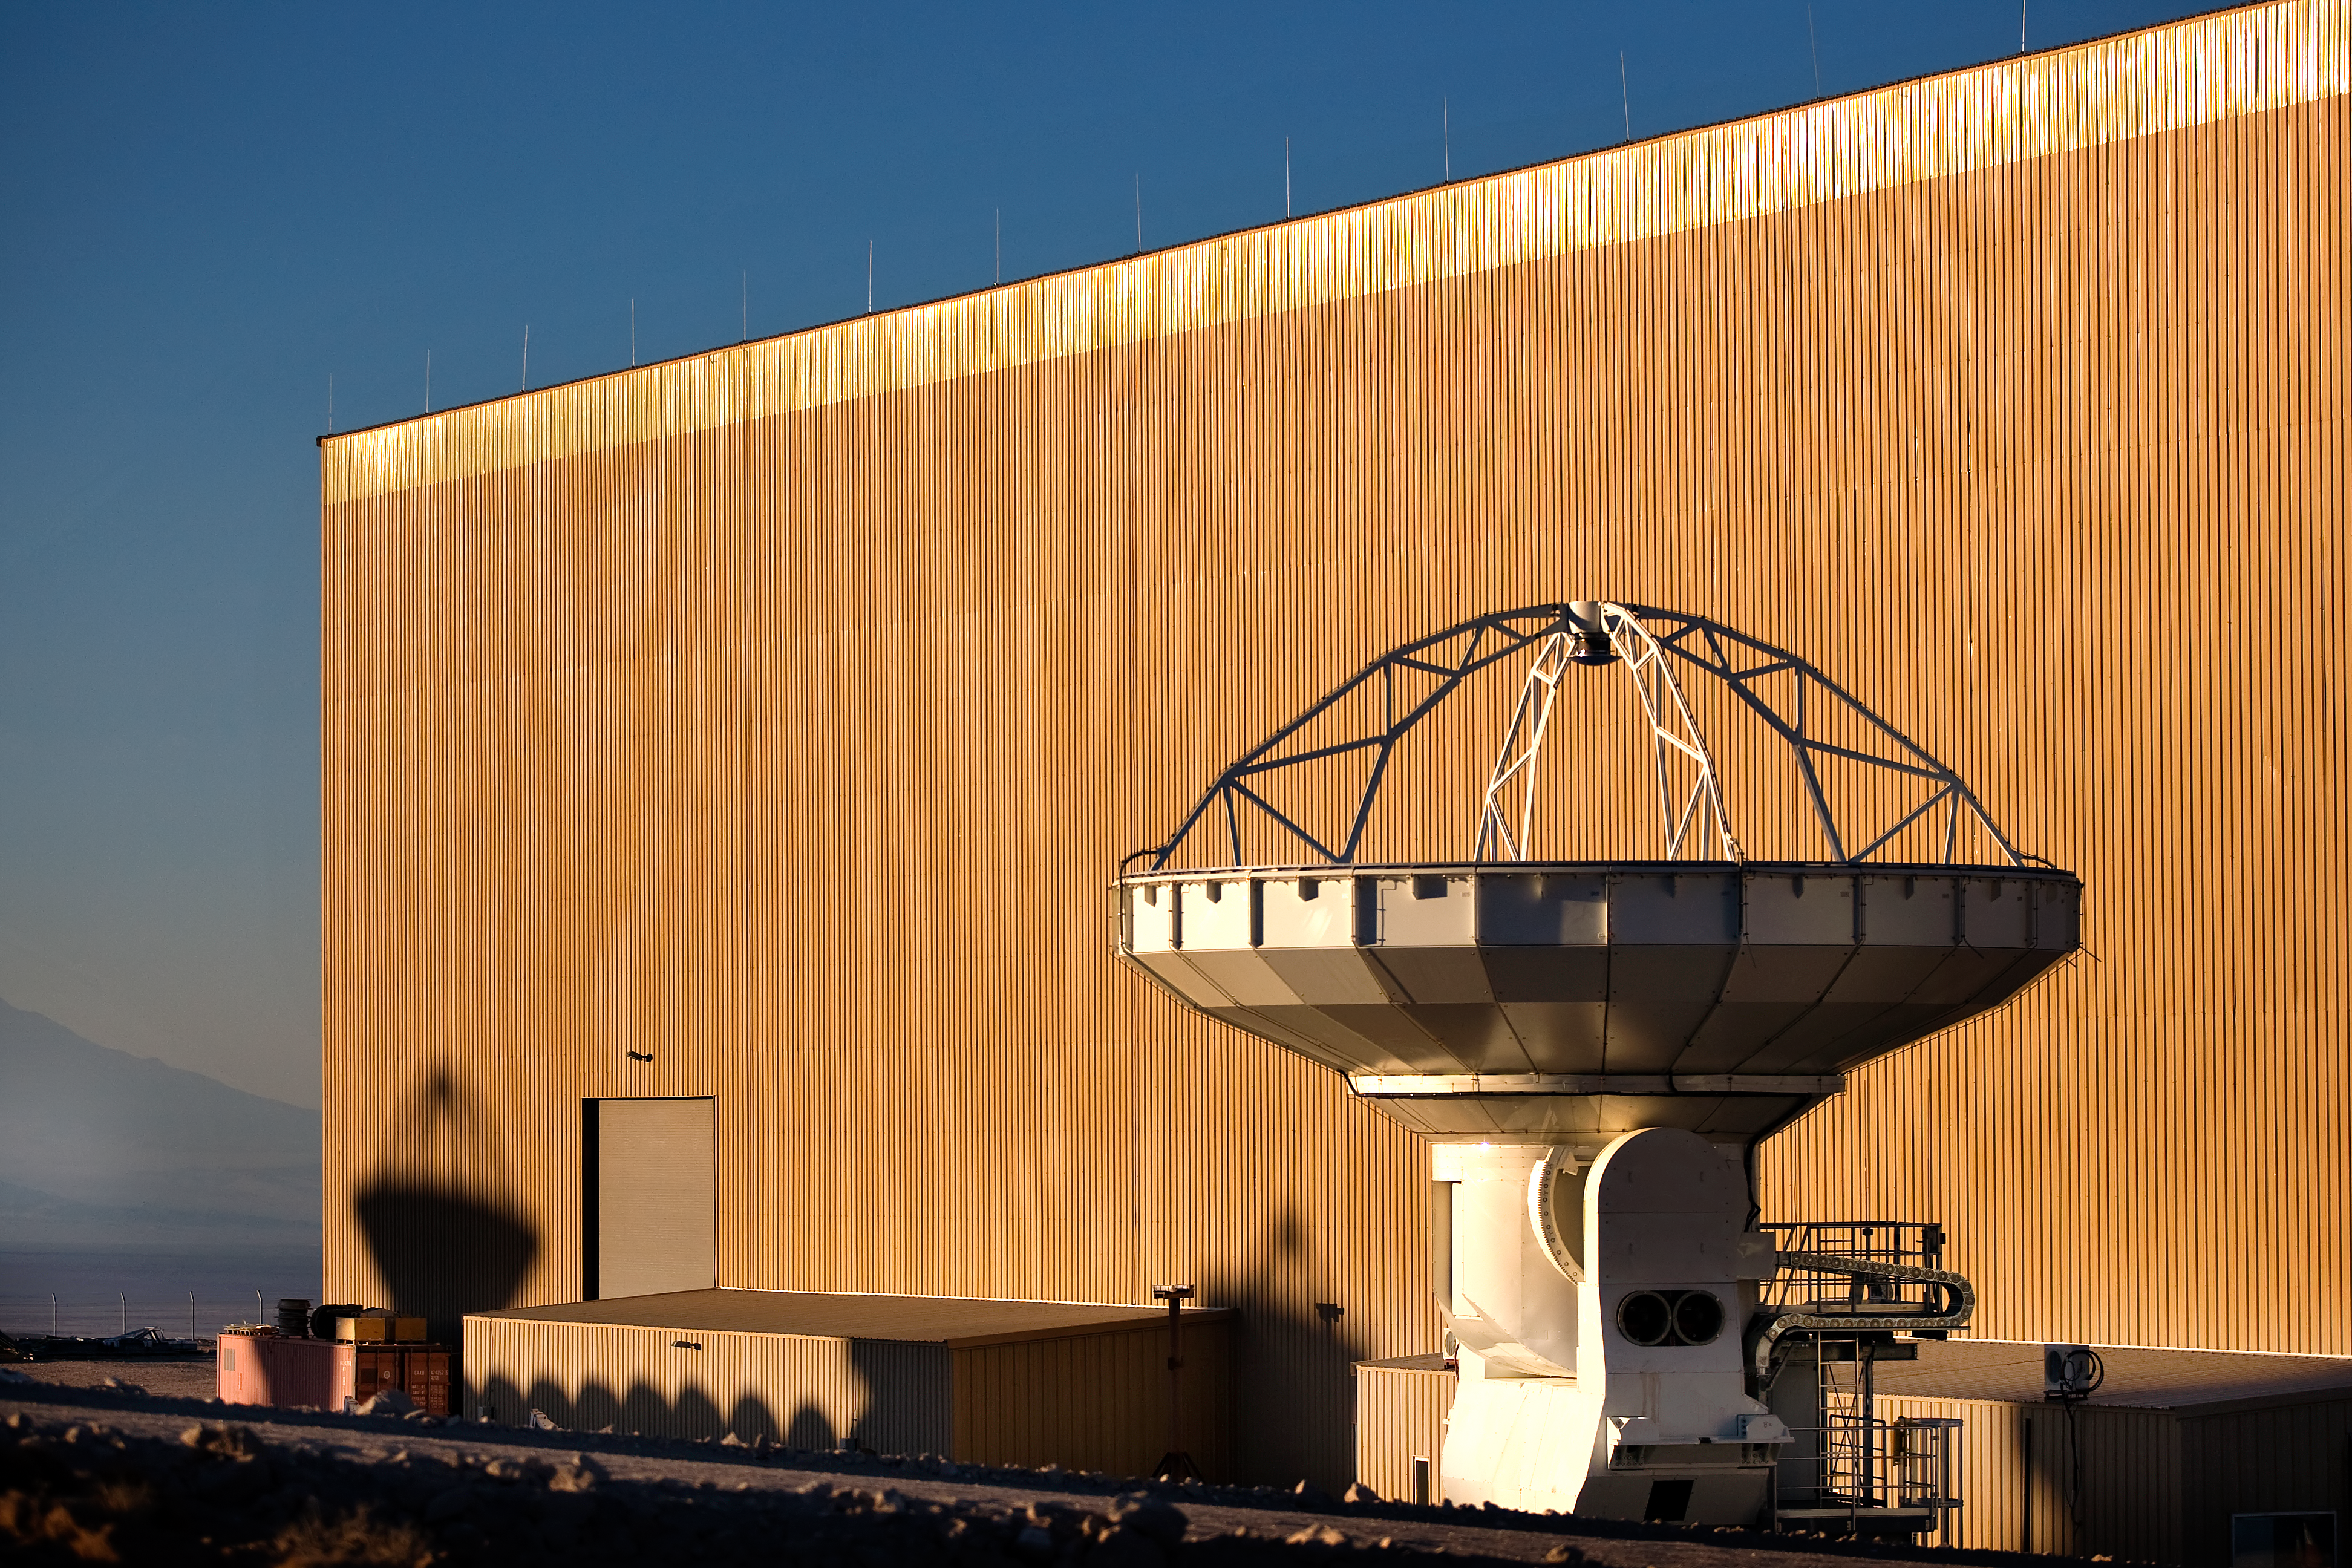

ALMA antenna at OSF

One of the Atacama Large Millimeter/submillimeter Array (ALMA) antennas is prepared at the Operations Support Facility in the Chilean Andes, 2,900 m above sea level. ALMA is the largest ground-based astronomy project in existence, and will be comprised of a giant array of 12-m submillimetre quality antennas, with baselines of several kilometres. An additional, compact array of 7-m and 12-m antennas will complement the main array. Construction of ALMA started in 2003 and will be completed in 2012. The ALMA project is an international collaboration between Europe, East Asia and North America in cooperation with the Republic of Chile.

Credit: Iztok Bončina/ALMA (ESO/NAOJ/NRAO)